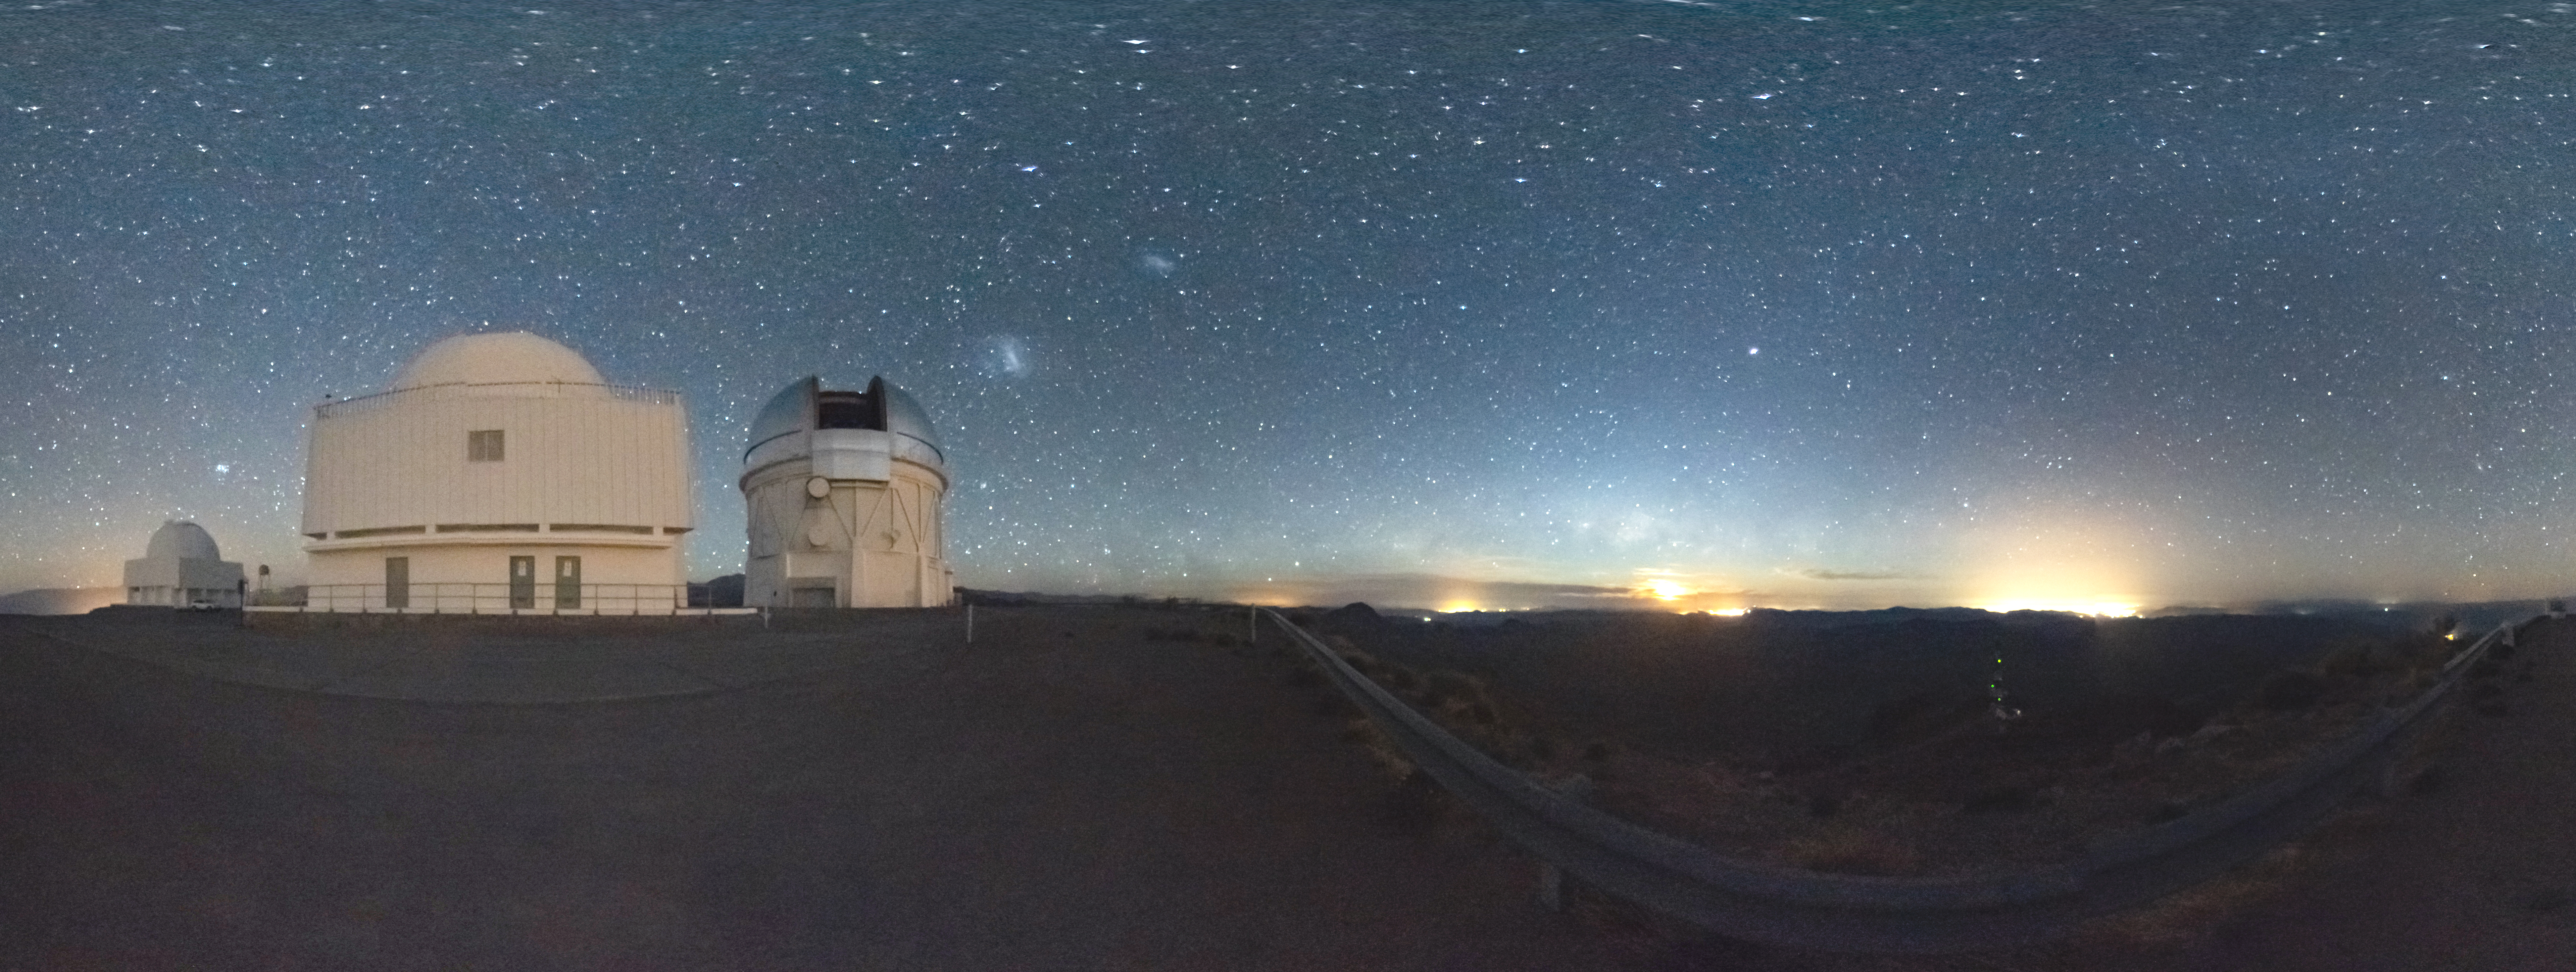

Panorama of Cerro Tololo Inter-American Observatory

Panorama of Cerro Tololo Inter-American Observatory, Chile.

Credit: CTIO/NOIRLab/NSF/AURA/D. Munizaga